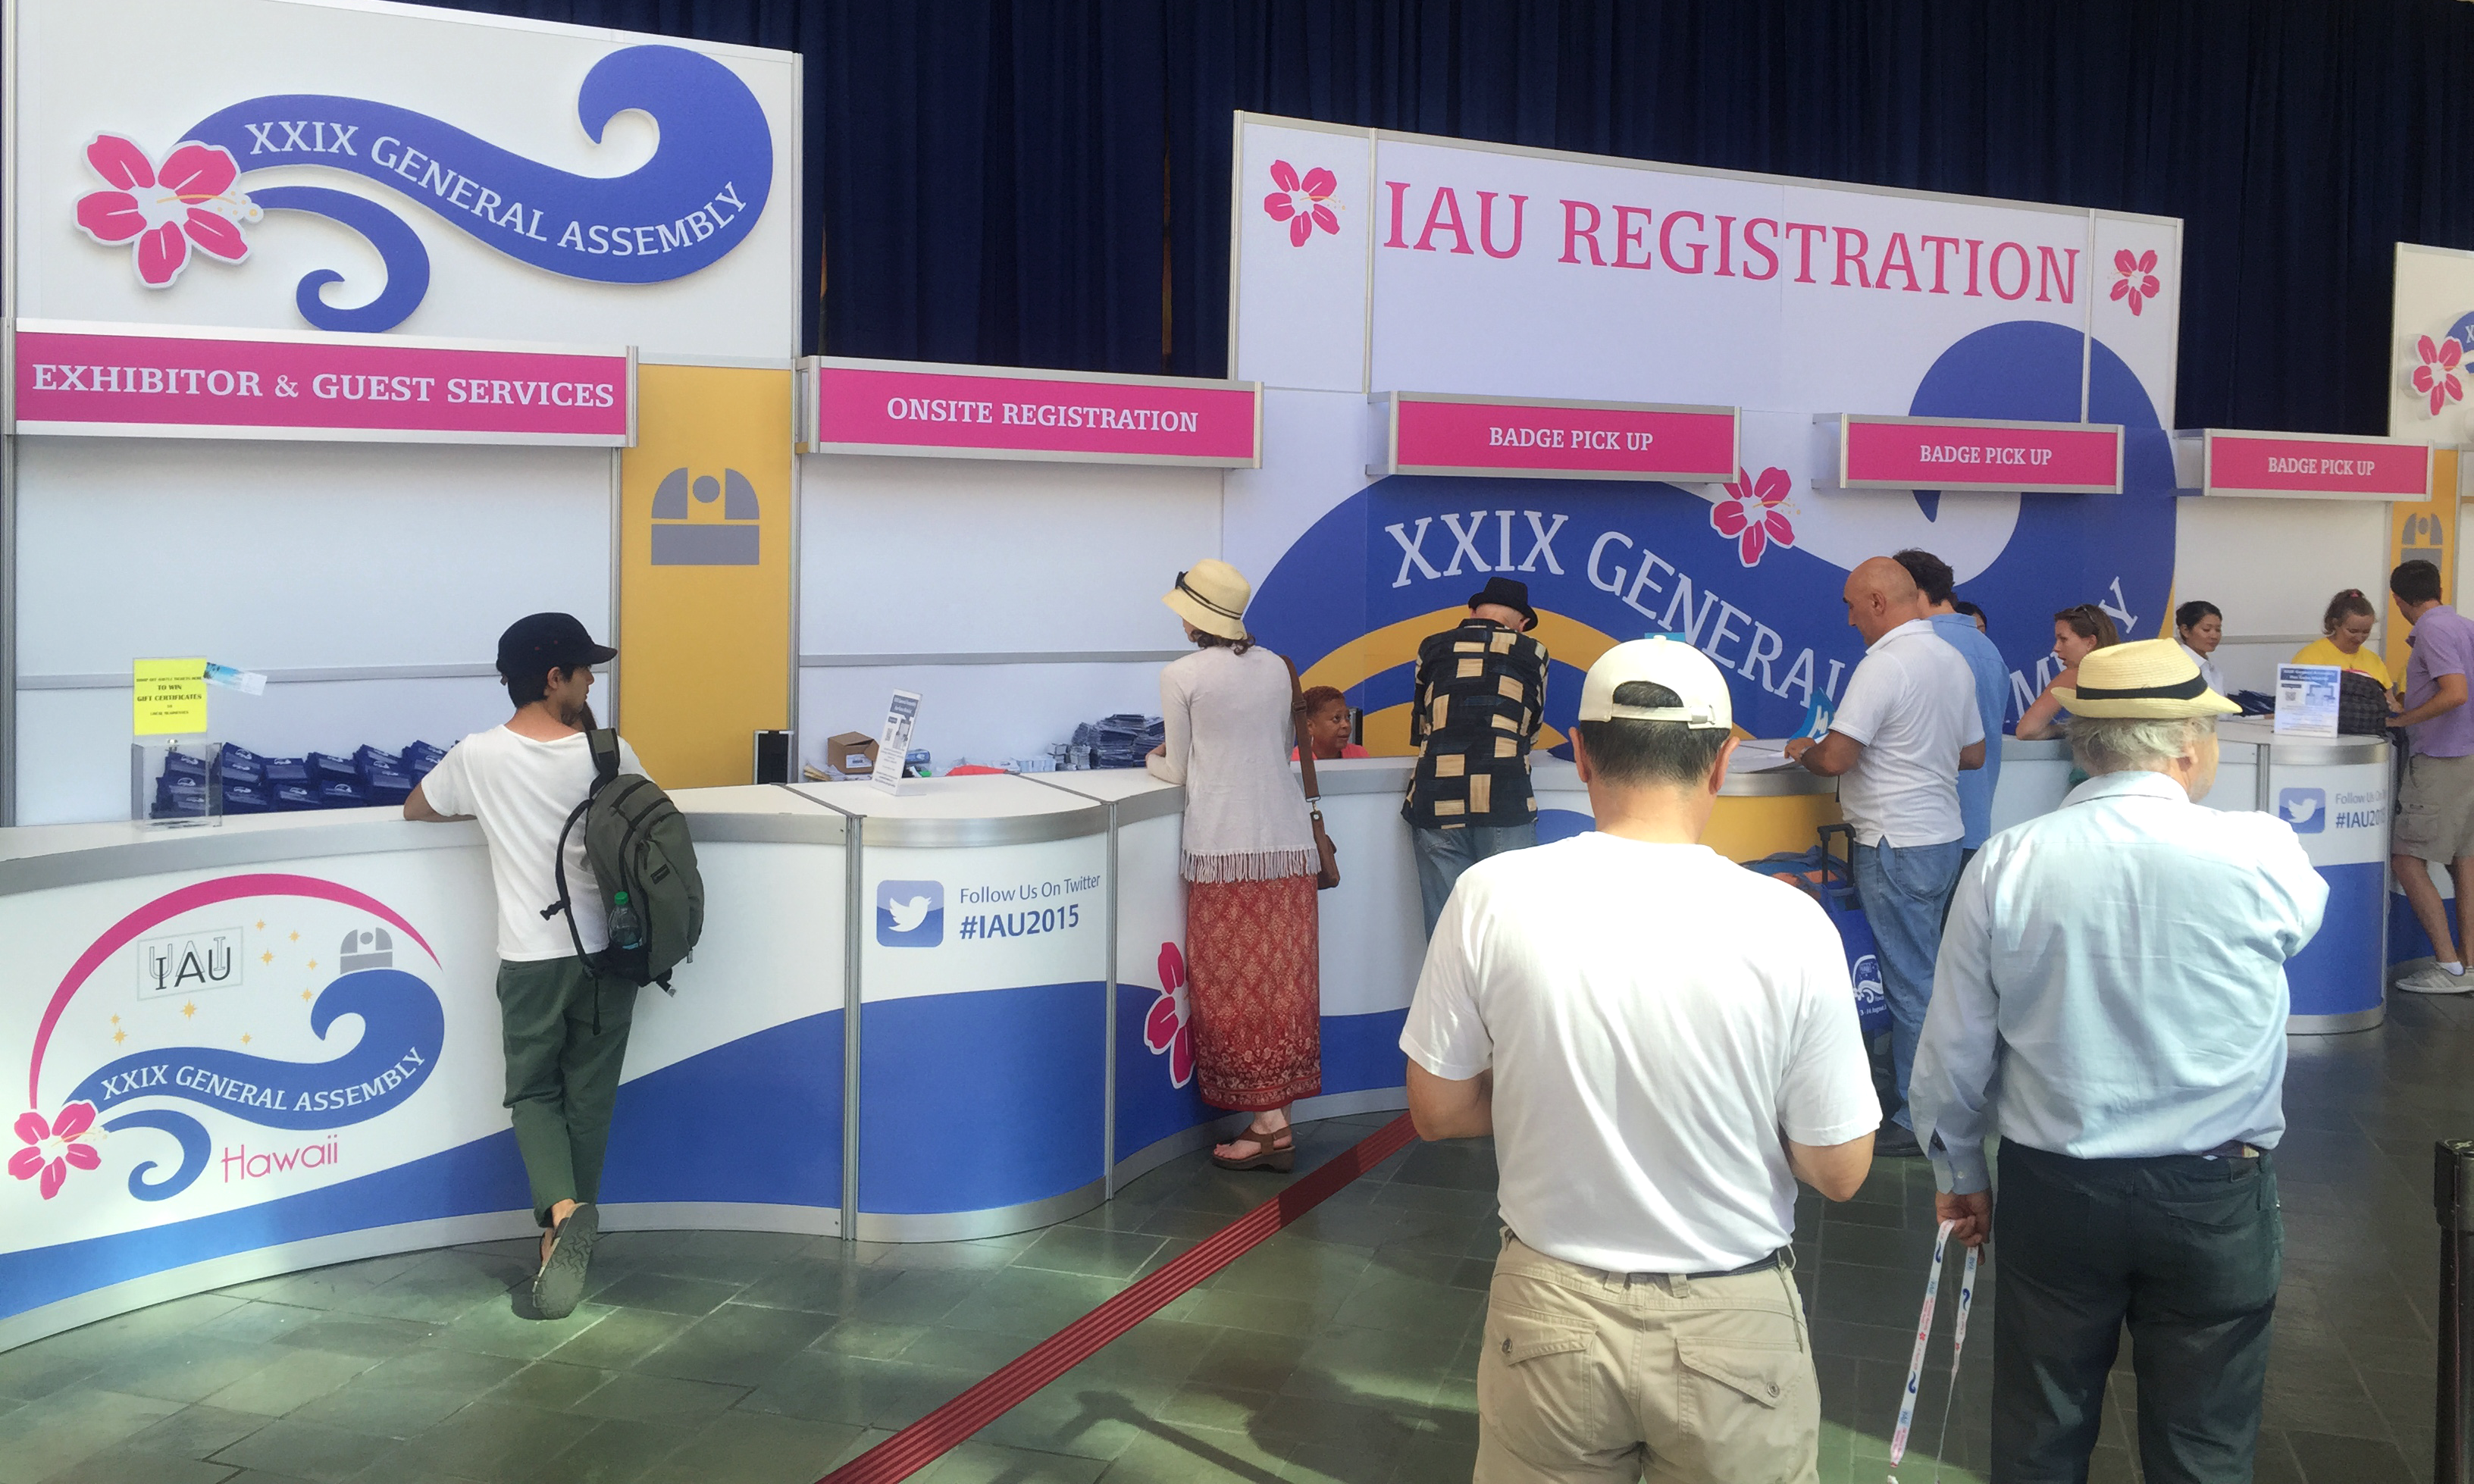

Registration counter

Registration area on 2 August 2015 during the IAU XXIX General Assembly in Honolulu, Hawai'i.

Credit: IAU